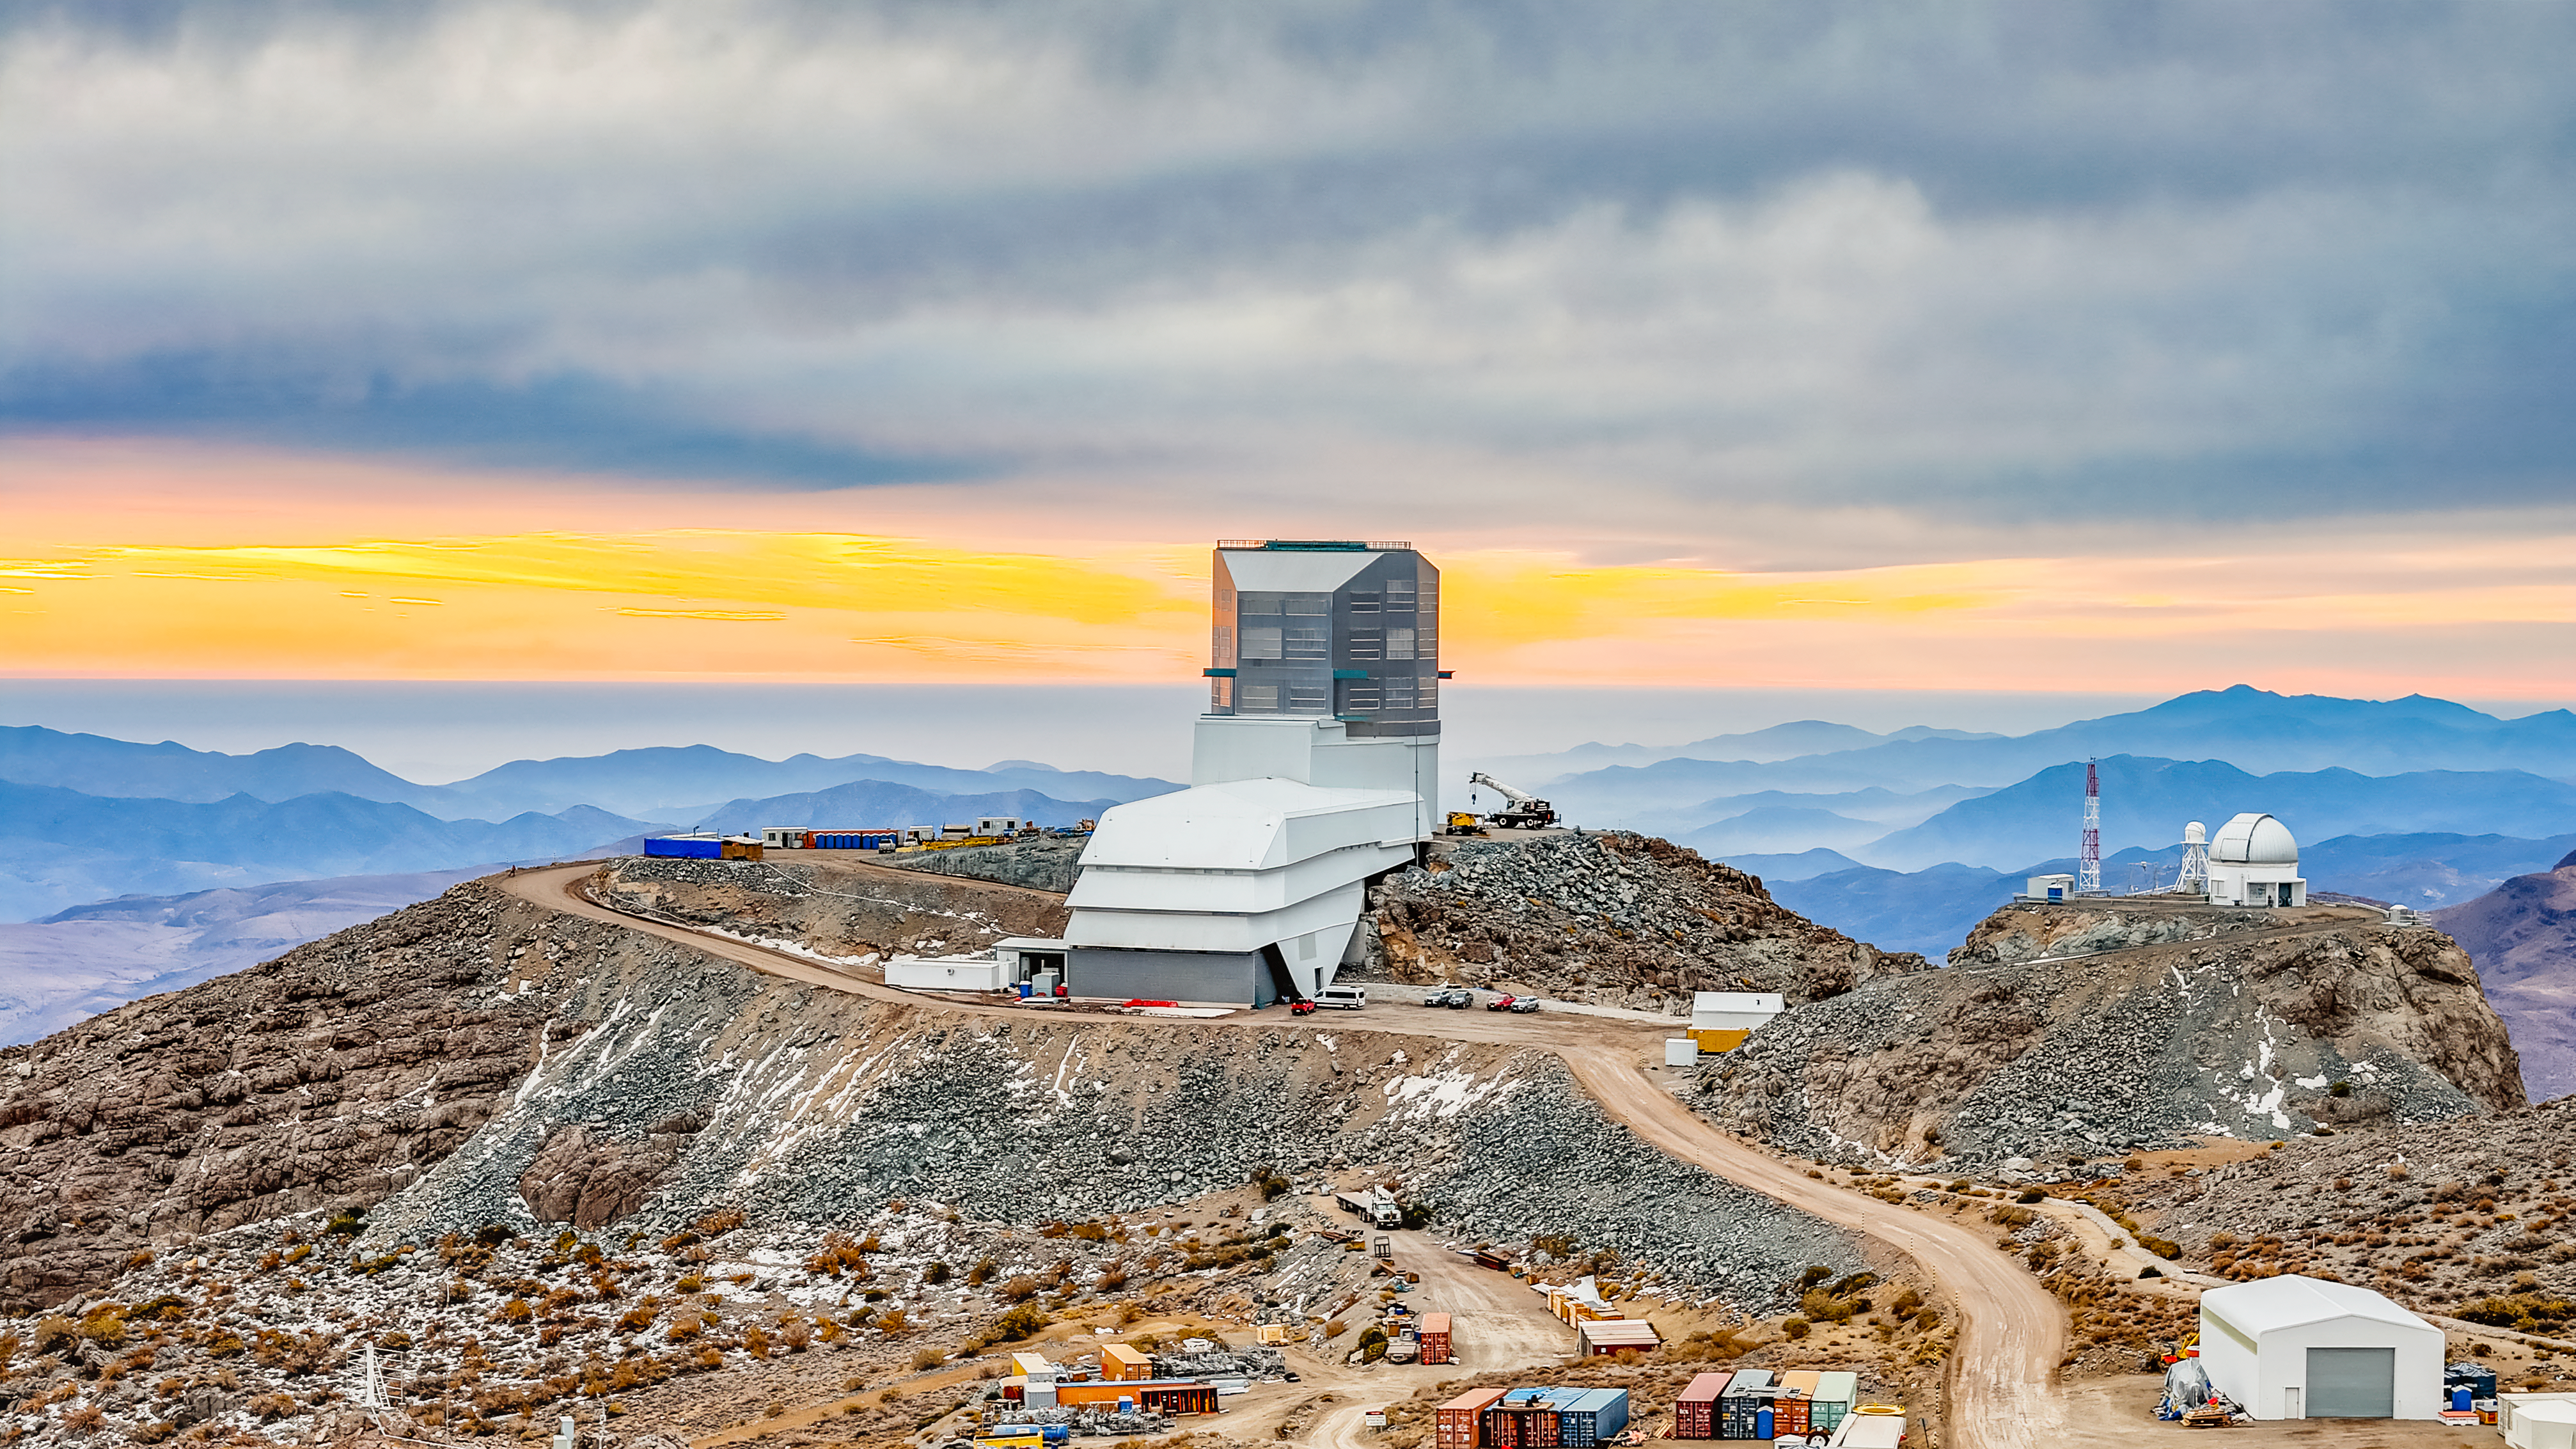

Vera C. Rubin Observatory

A sunset at the construction site of the Vera C. Rubin Observatory.

Credit: Olivier Bonin/SLAC National Accelerator Laboratory